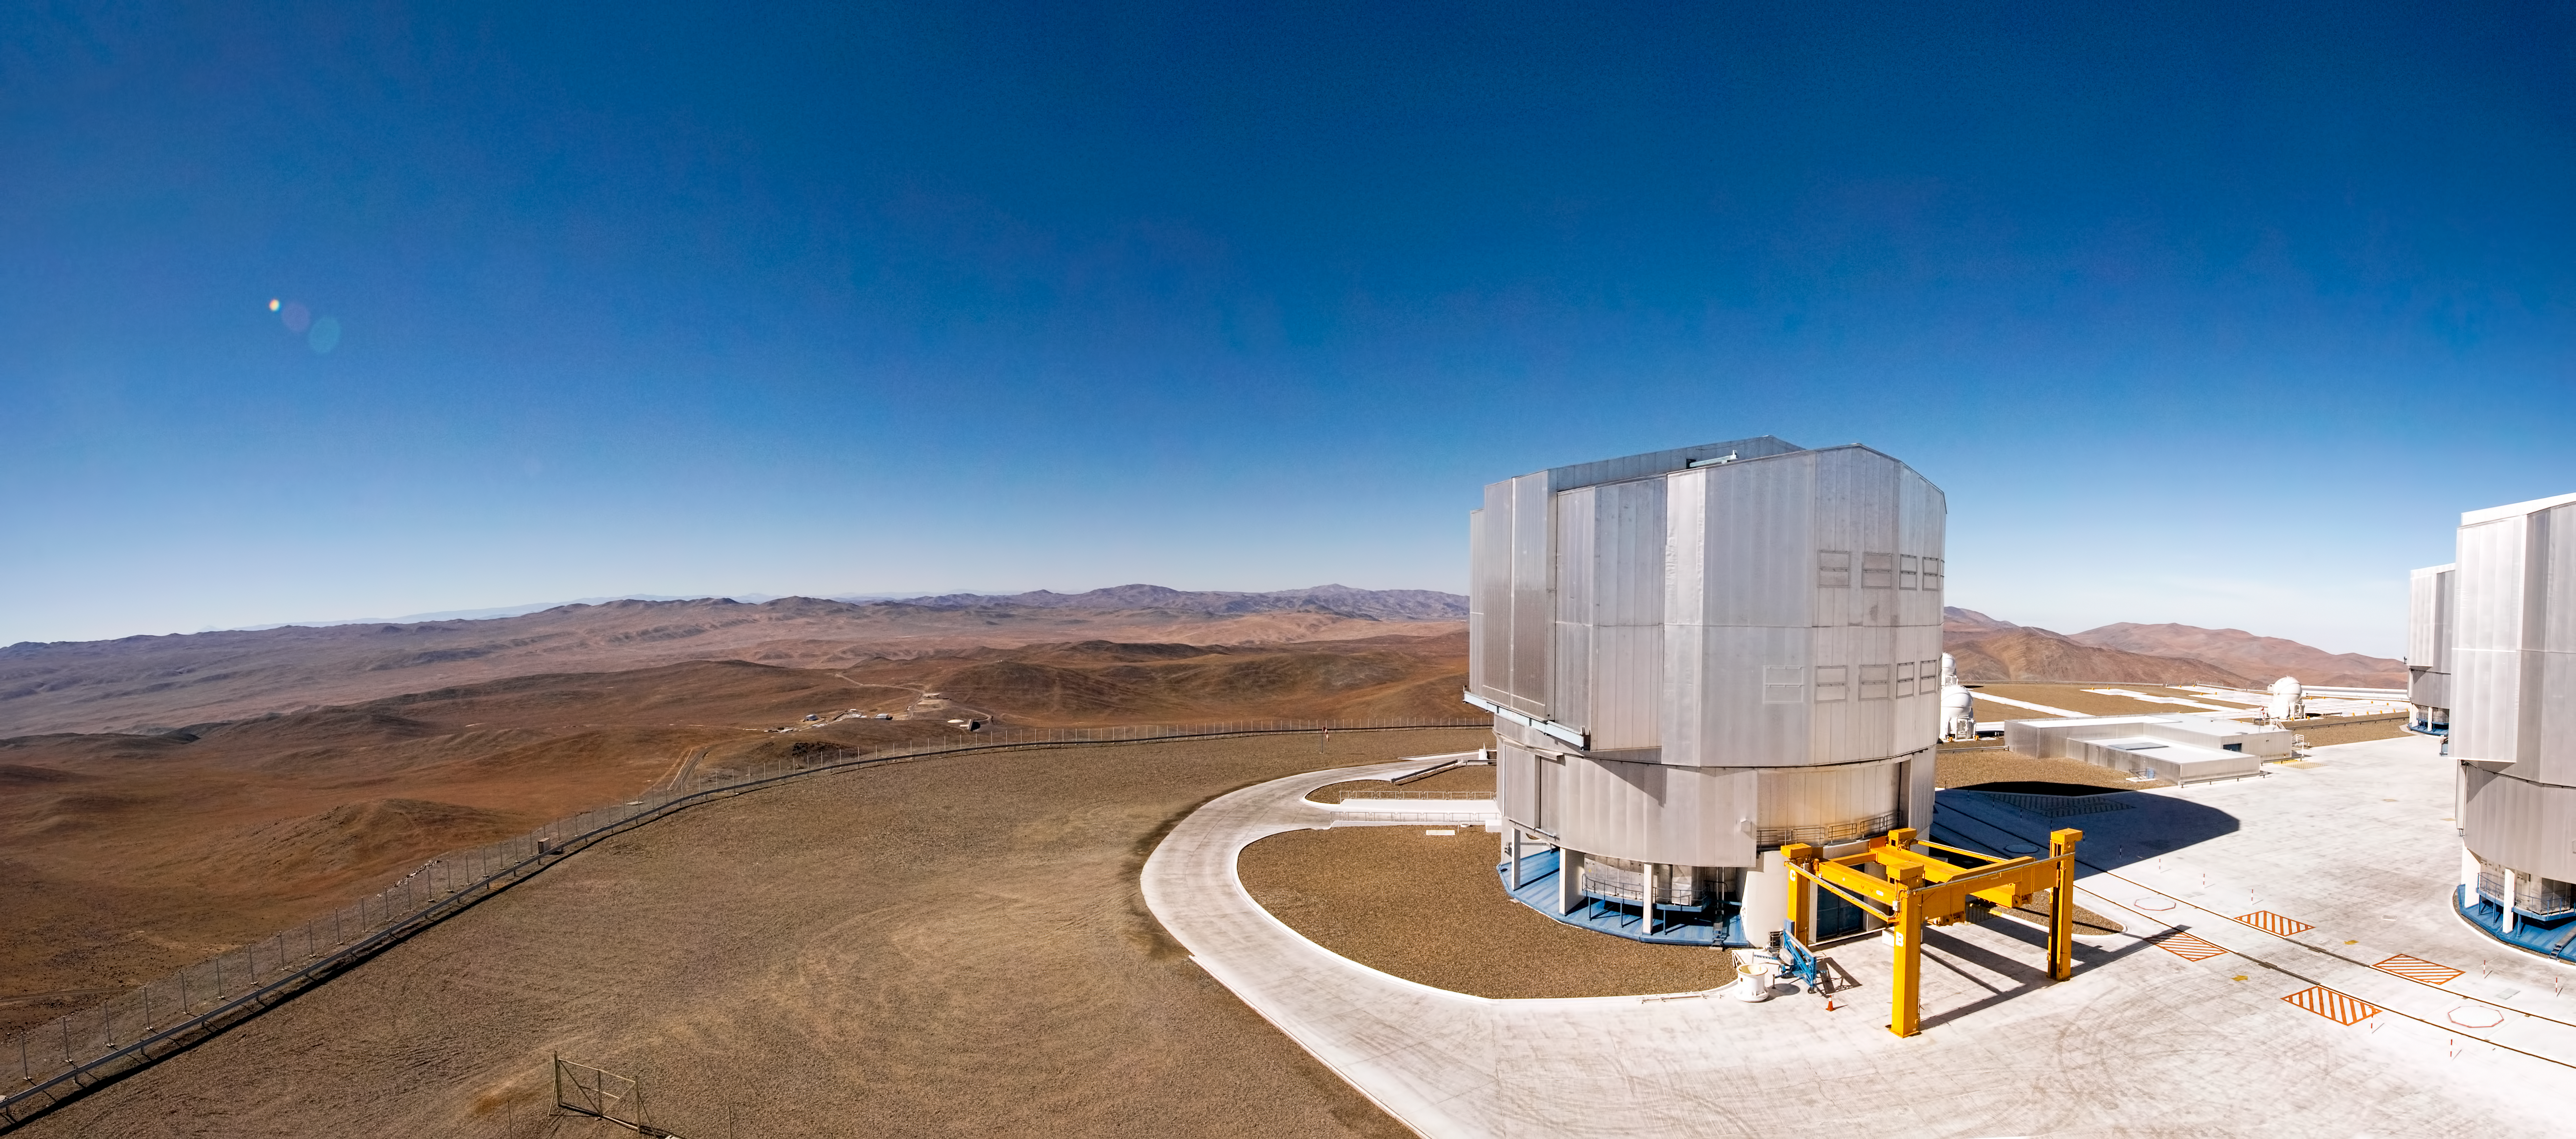

Sailing the Atacama Desert

Like the bow of a ship sailing a rolling ocean of red hills, the southeast corner of the observing platform at Paranal stands over the Mars-like landscape of the Chilean Atacama Desert. This panorama shows the breathtaking view of the horizon, and conveys the feeling of immensity experienced when looking from the top of Cerro Paranal, a remote 2600-metre-high mountain located in one of the driest regions on Earth.

Atop Cerro Paranal is the ESO Very Large Telescope (VLT), the world’s most advanced optical and near infrared ground-based astronomical facility, composed of four 8.2-metre Unit Telescopes (UTs) and four 1.8-metre Auxiliary Telescopes (ATs). The fourth Unit Telescope (UT4), named Yepun in the Mapuche language, is most prominent in this photograph, while UT3 (Melipal) and UT1 (Antu) are just visible on the right-hand edge of the picture. Three of the smaller ATs can also be seen on the 200-metre-wide observing platform. The yellow structure in front of Yepun is the “M1 Lifting Platform”, used to move the 8.2-metre-diameter primary mirror (M1) and its support structure out of the telescope building for periodic recoating.

In the distance, over the edge of the platform, is the Paranal Observatory base camp, which includes the Residencia, the Main Maintenance Building, the power station and the warehouse. These facilities are situated some 2 km away from the telescopes, at a lower altitude of about 2400 metres. The whole observatory complex operates as an “island” in the desert, where essentials such as water, food and fuel must be brought from Antofagasta, located about 120 km to the north. The remoteness of the site makes operating Paranal Observatory a great logistical challenge, but the reward is a location with superb conditions for astronomy.

Credit: ESO/José Francisco Salgado (josefrancisco.org)